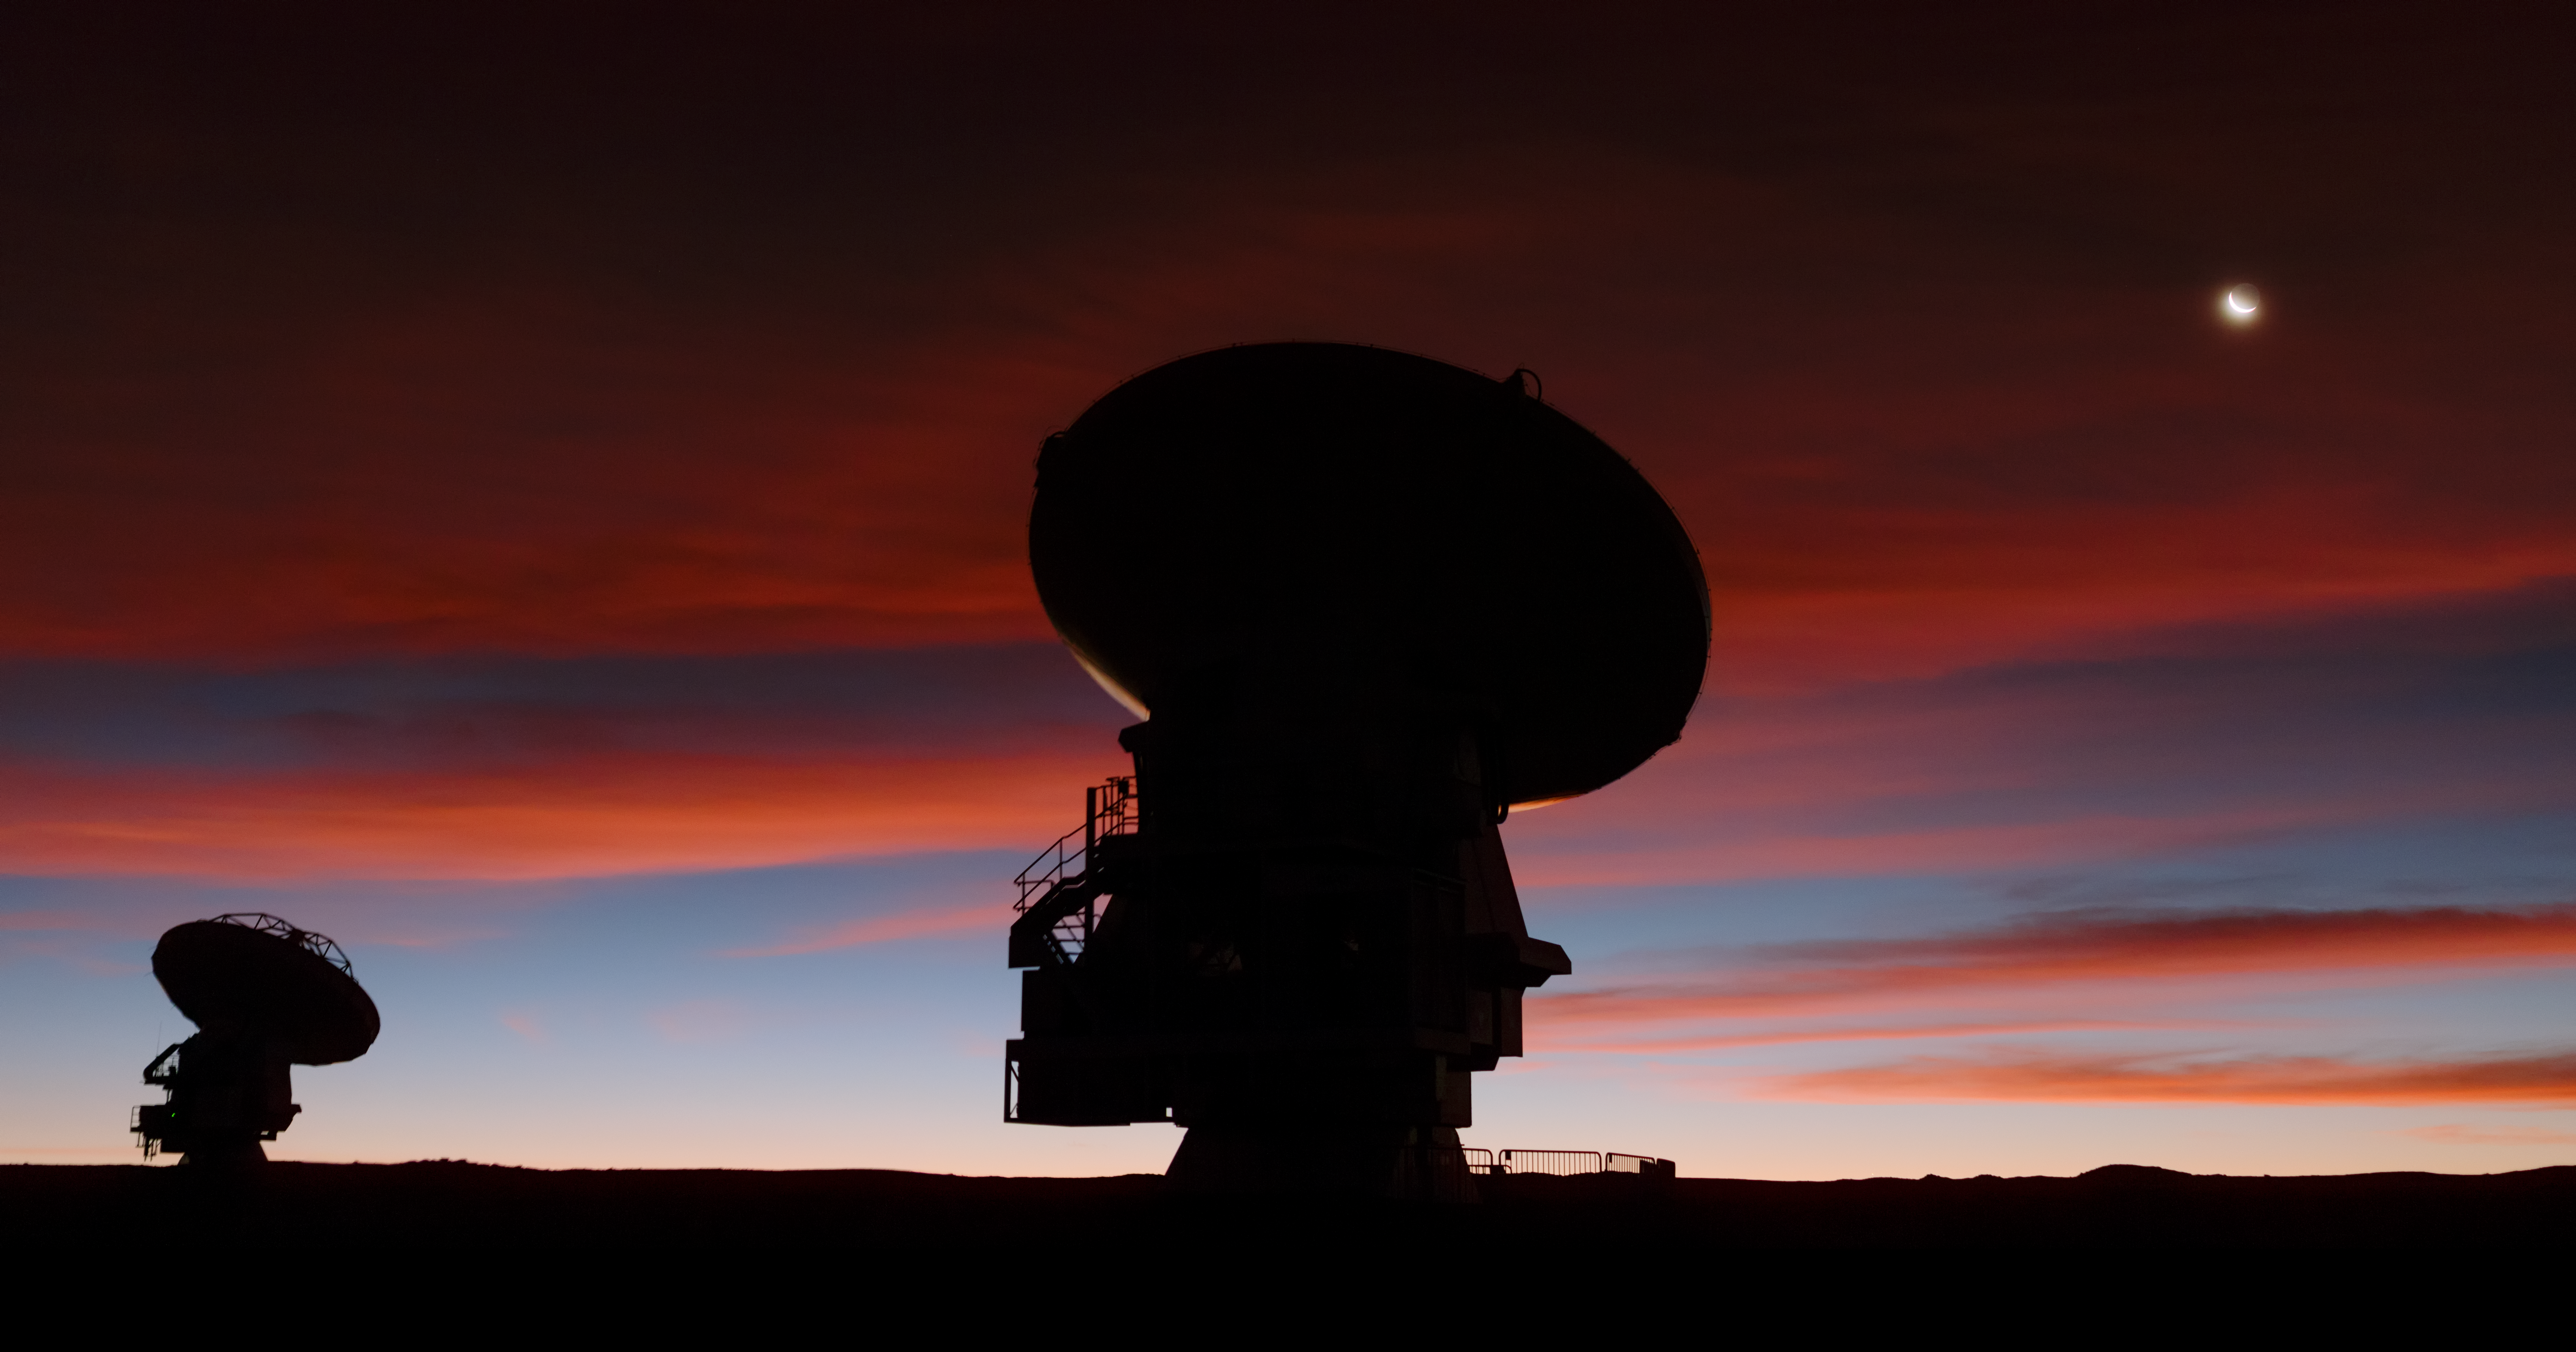

Blood Red

This ESO Picture of the Week, captured by ESO Photo Ambassador Petr Horálek, shows a bright crescent Moon hanging above the Chilean Andes, embedded in a blood-red sky that floods the frame with waves of deep crimson. Also seen here are a couple of the antennas belonging to the Atacama Large Millimeter/submillimeter Array (ALMA), a state-of-the-art observatory that studies light from some of the coldest objects in the Universe.

The silhouetted duo of antennas are seen peering upwards, eager to begin their evening of stargazing — and impatient for the eye-catching ripples of cloud to clear. At an altitude of 5000 metres in the arid Atacama Desert, clouds like these are relatively uncommon. The atmosphere in this region of northern Chile is incredibly dry and regularly leads to clear skies, offering around 300 cloudless nights per year!

ALMA has 66 individual constituent antennas, each of which can be moved very precisely around the vast Chajnantor plateau to create a variety of configurations. When working together they can produce much higher resolution observations of the cosmos than they can individually, and collectively they form the largest ground-based astronomical project in the world.

Credit: ESO/P. Horálek